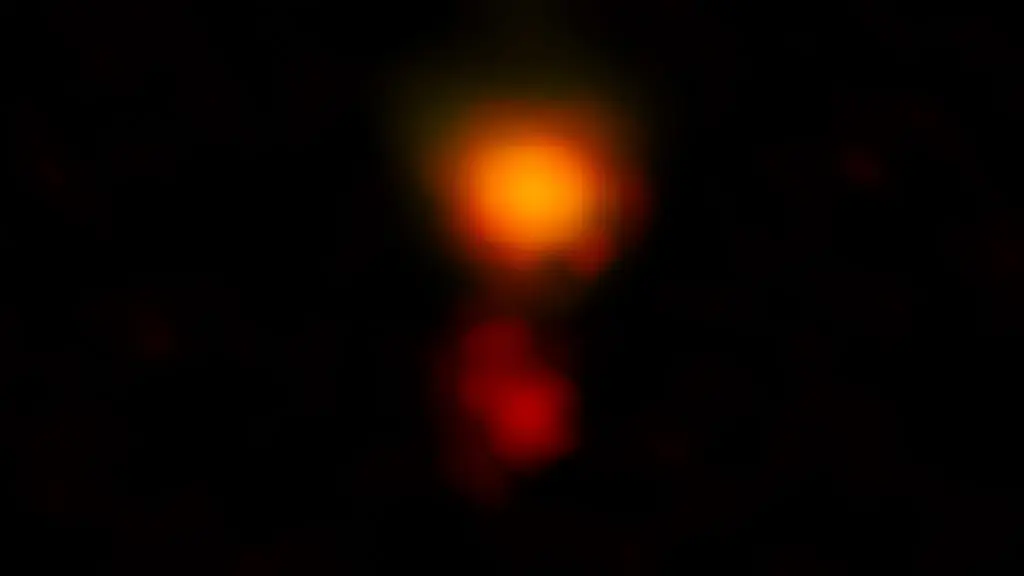

ALMA Spots Most Distant Dusty Galaxy Hidden in Plain Sight

ALMA radio image of the dusty star-forming galaxy called MAMBO-9. The galaxy consists of two parts, and it is in the process of merging.

Credit: ALMA (ESO/NAOJ/NRAO), C.M. Casey et al.; NRAO/AUI/NSF, B. Saxton